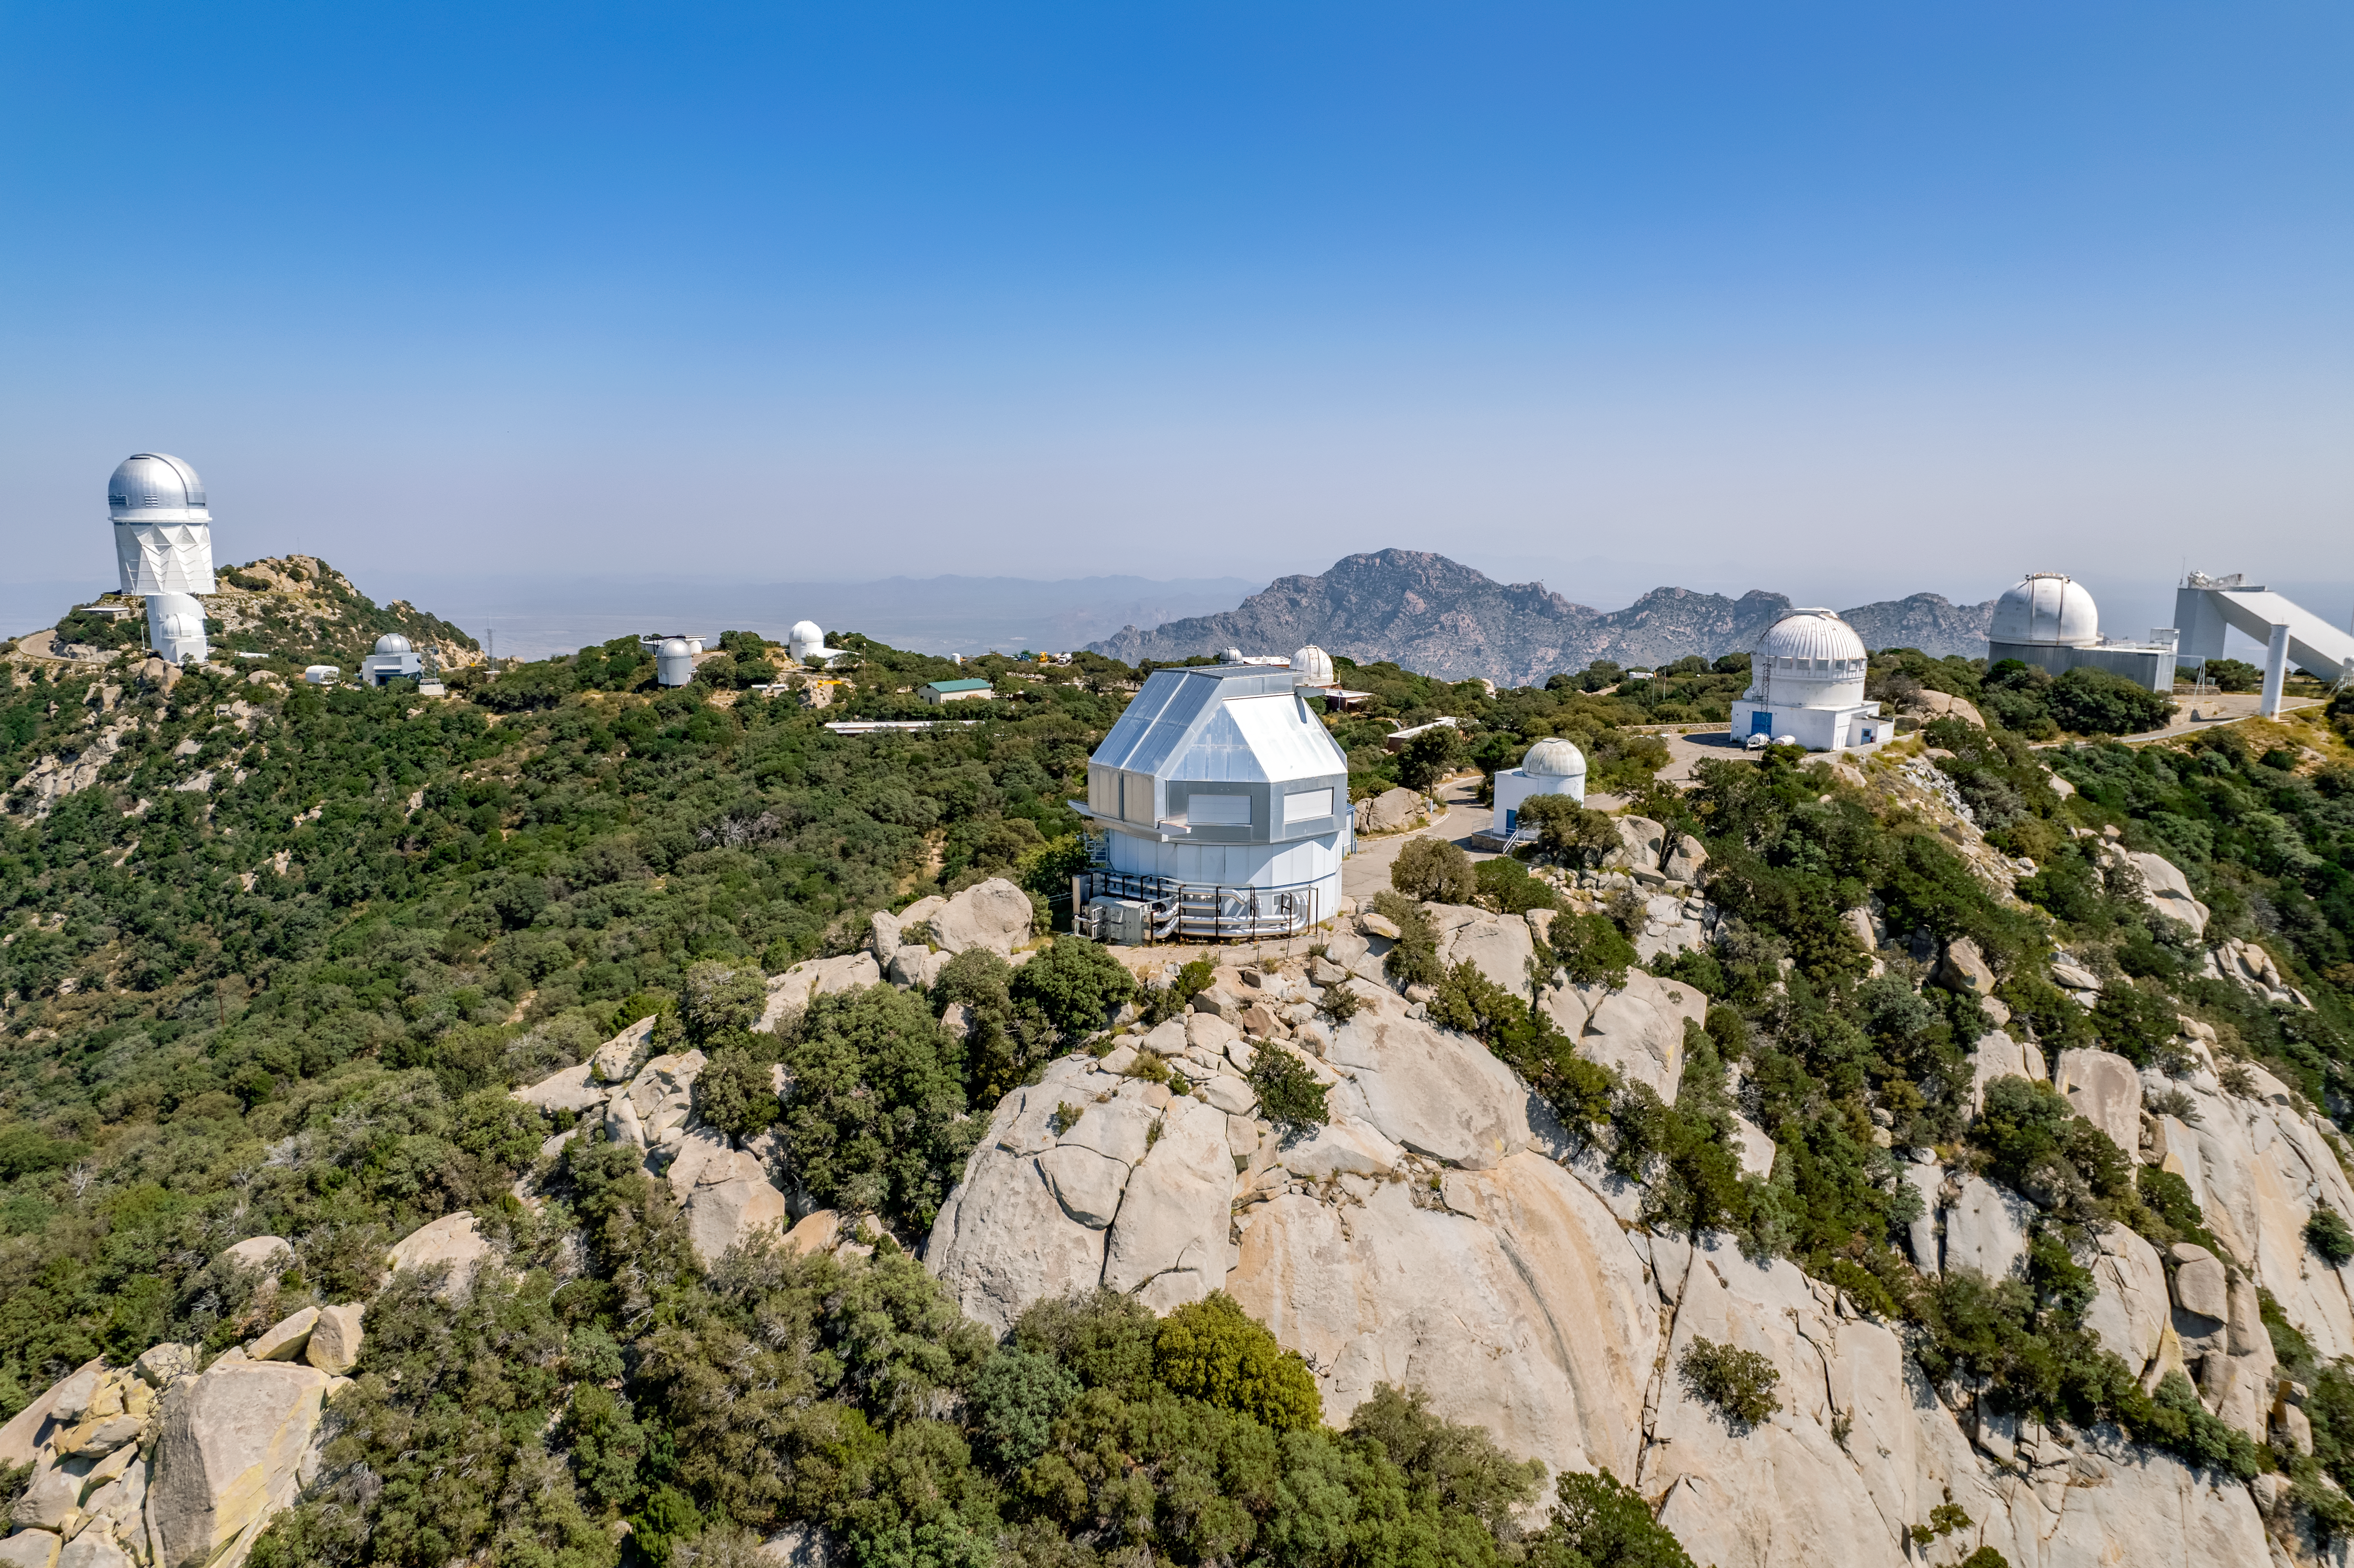

Kitt Peak Panorama

A panoramic view of Kitt Peak National Observatory on a sunny day, showing the Mayall 4-meter Telescope, WIYN Telescopes, UA Bok 2.3-meter Telescope, and others.

Credit: NOIRLab/AURA/NSF